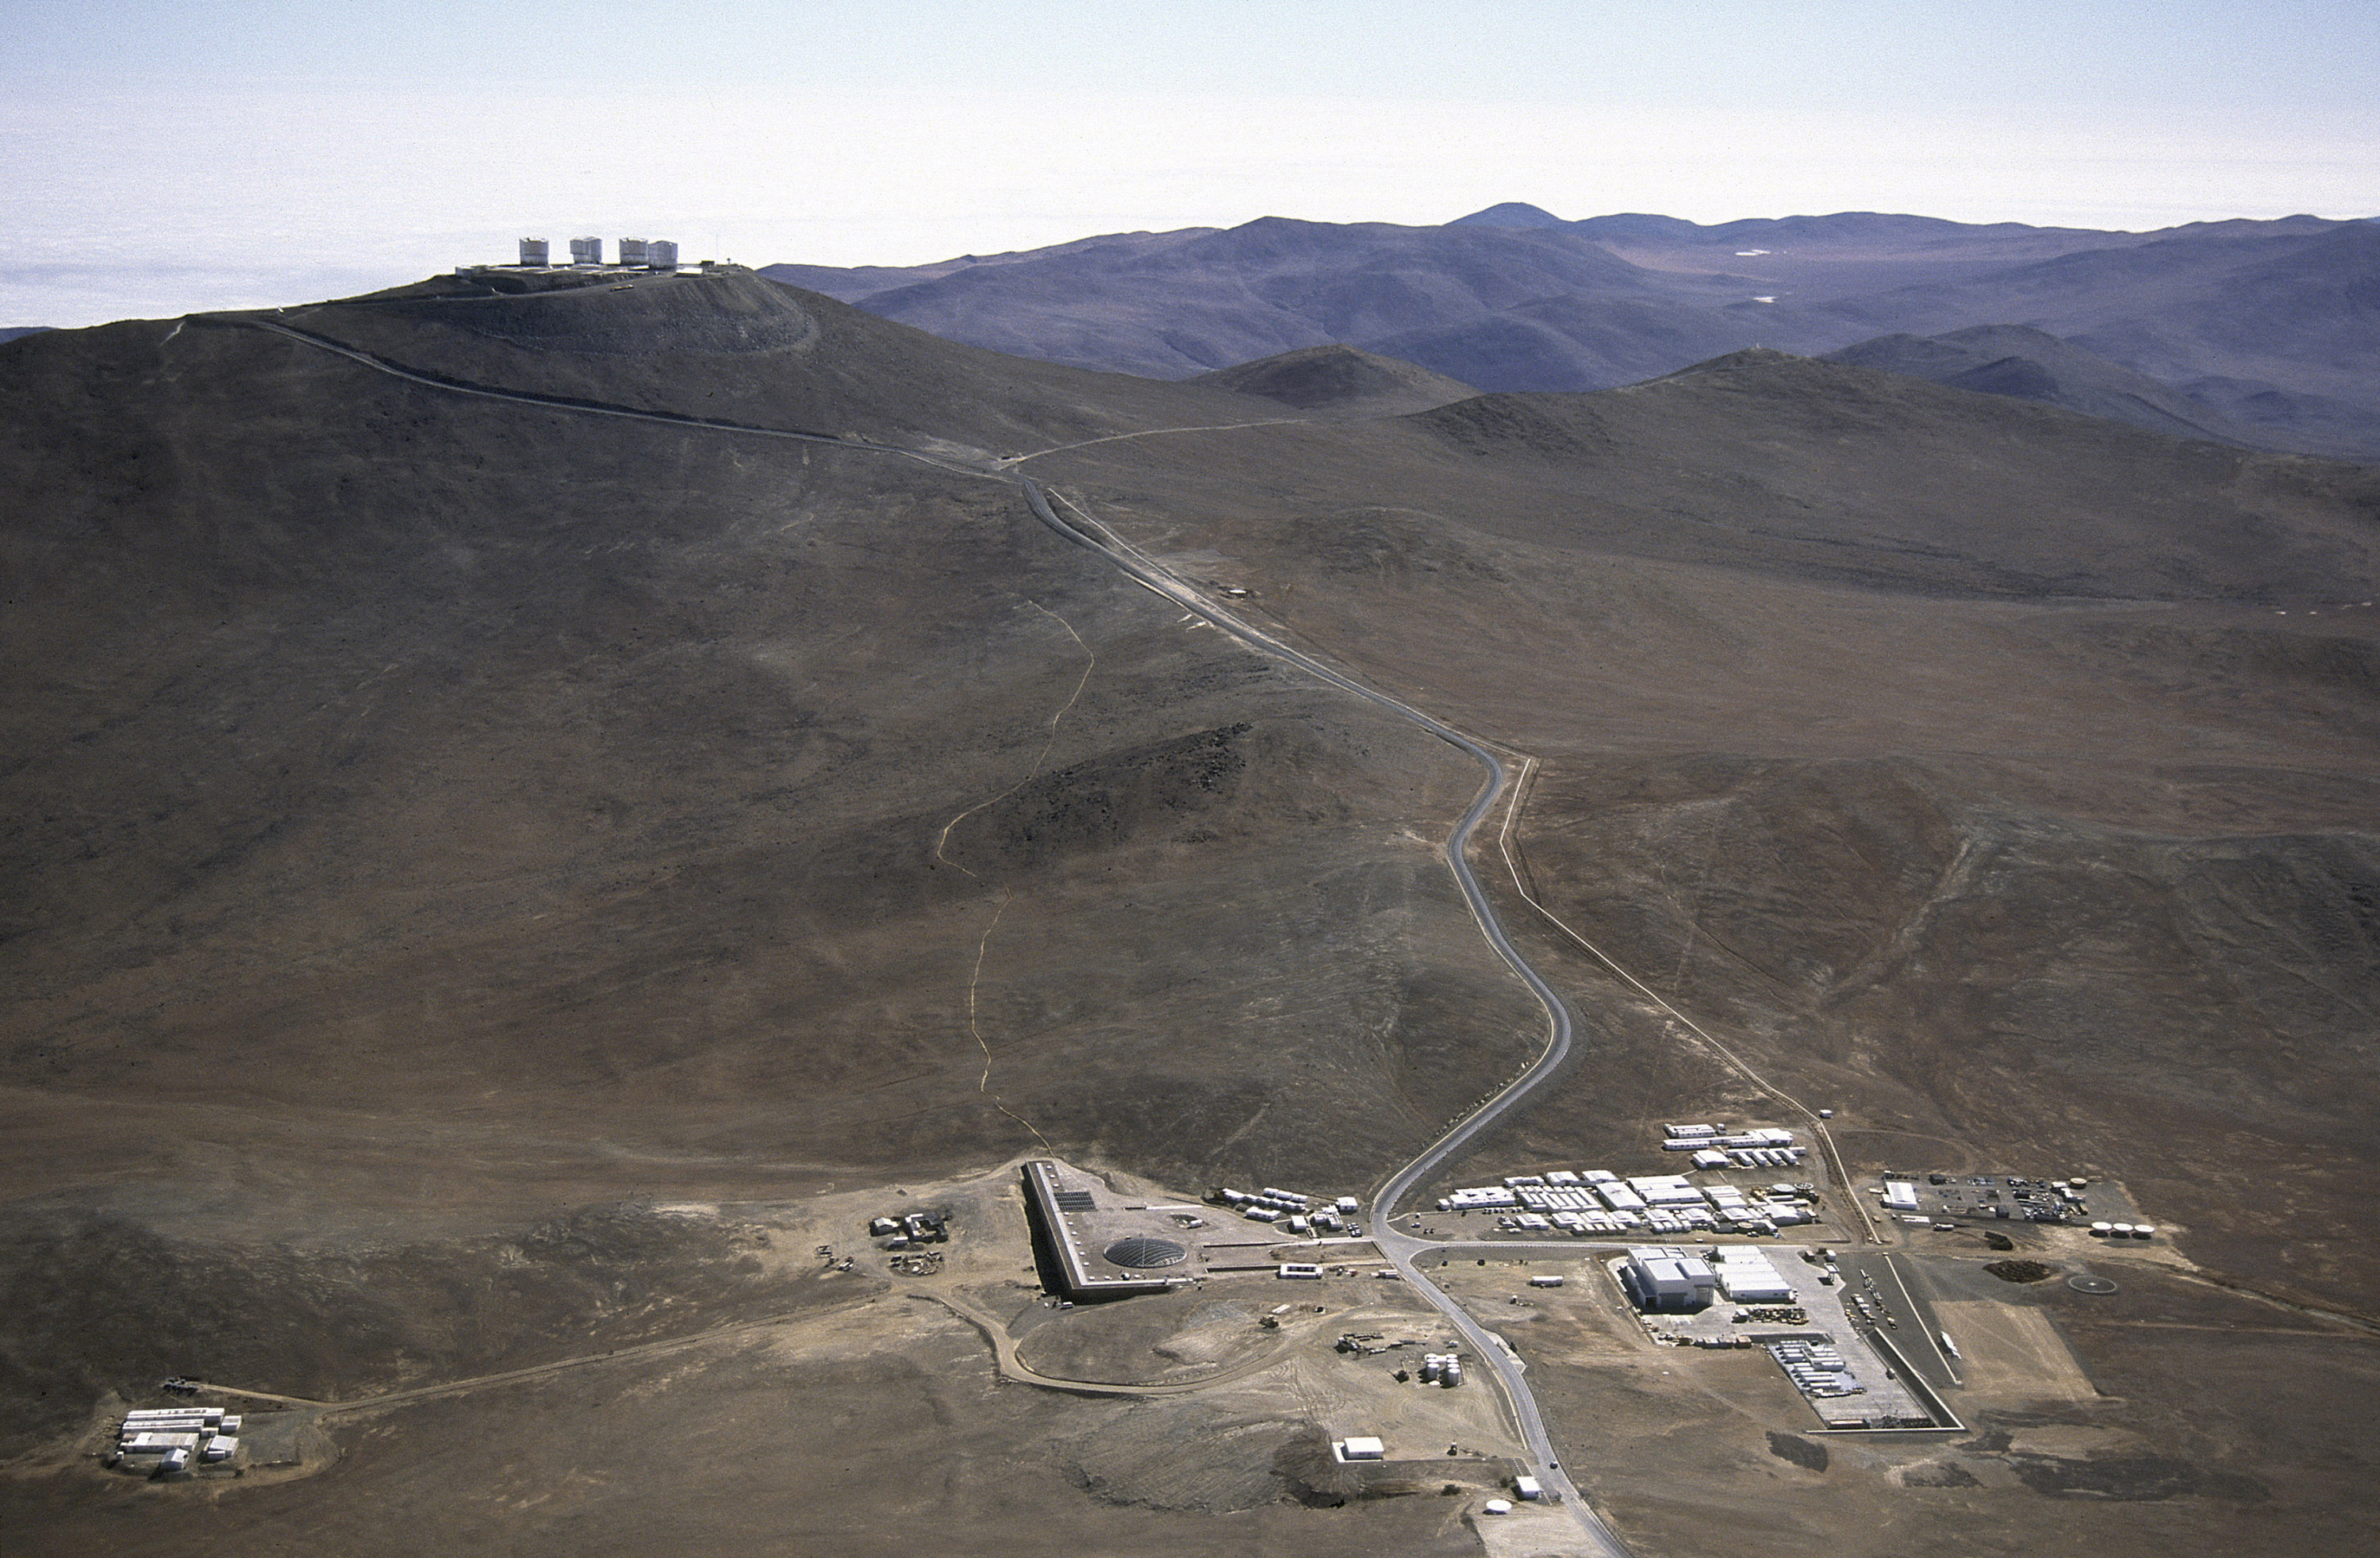

The Paranal Residencia

Aerial view of the Paranal Observatory. Below the observing platform at the top of the mountain — at a distance of about 3 km — is the Base Camp with the technical area (to the right of the road) and the new Residencia building (left of the road). To the extreme left is a temporary container camp of the construction company.

Credit: ESO/G.Hüdepohl (atacamaphoto.com)